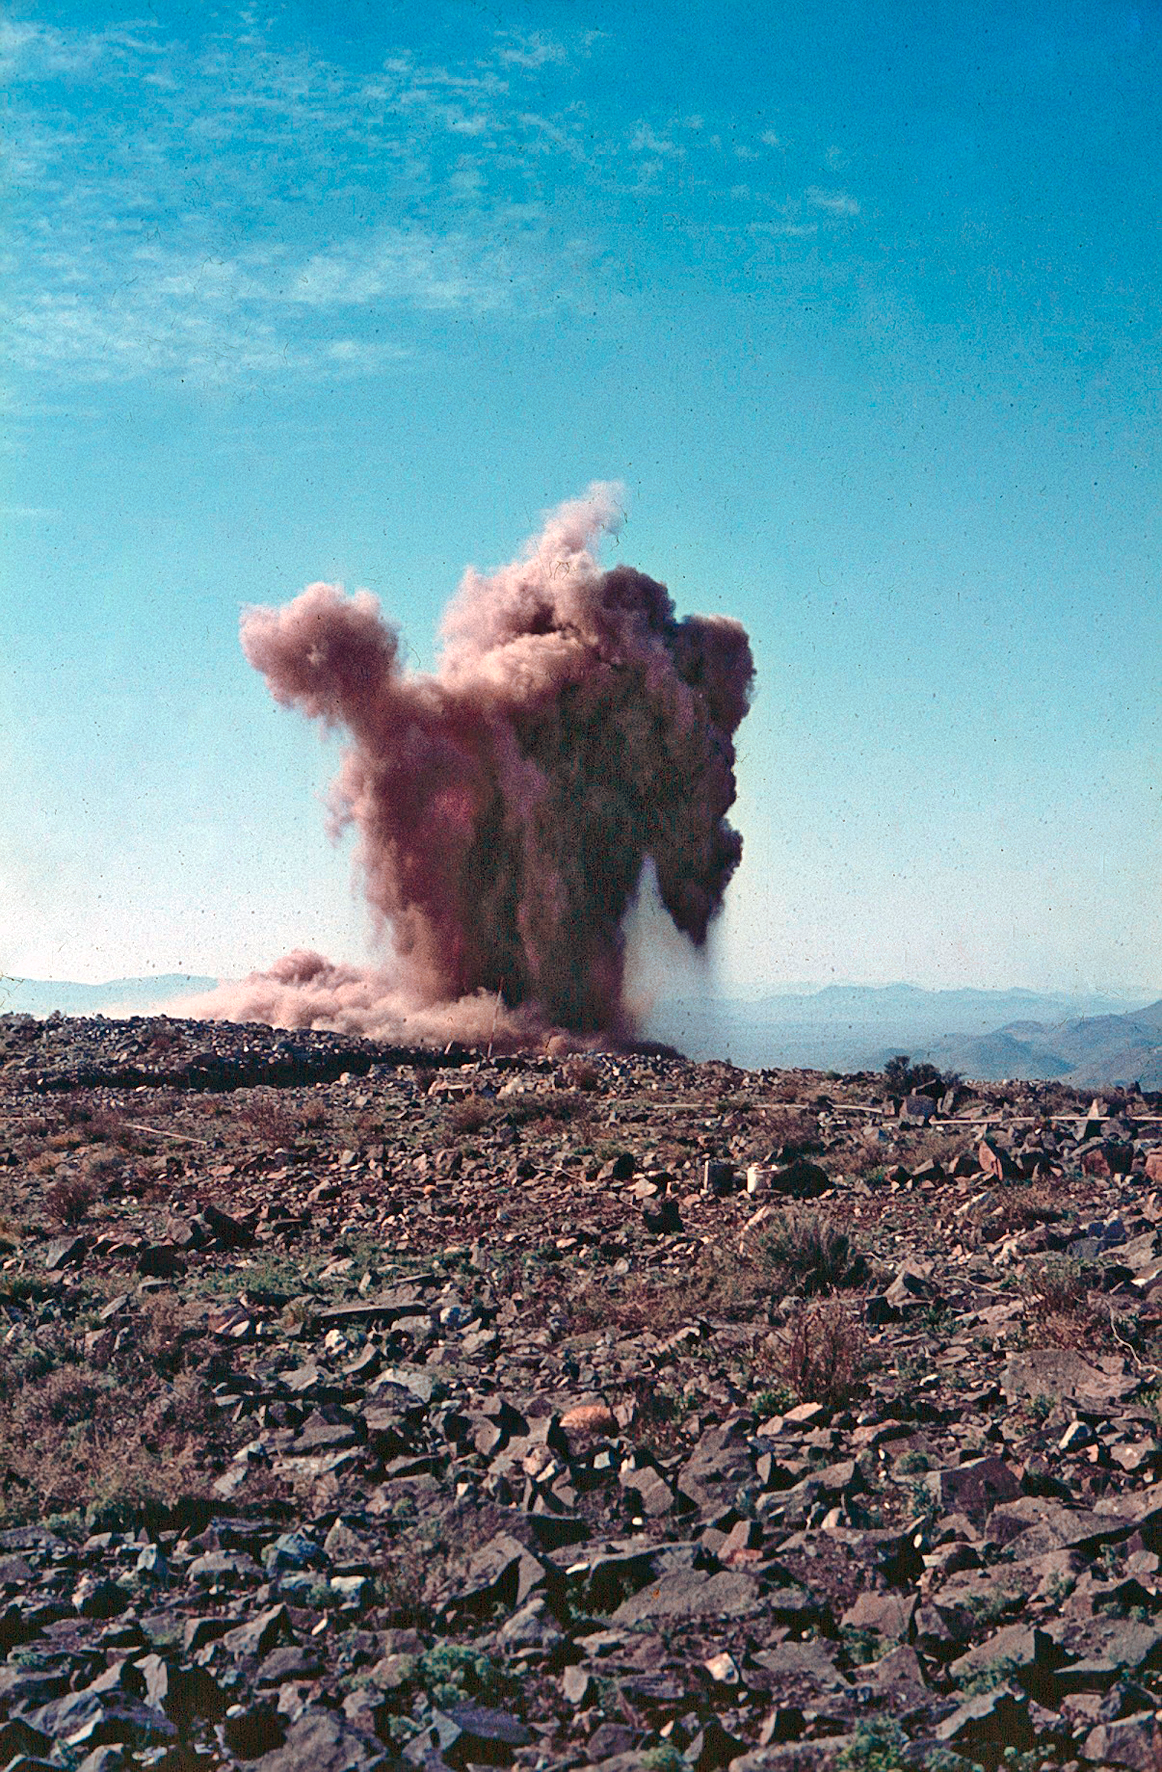

La Silla observatory early construction

Explosions level the site during the construction of La Silla Observatory, in the mountains of the IV Region of Chile, during the late 1960’s. La Silla is the ESO´s first observatory and, since it was built, it is one of the premier ground-based observatories in the world.

Credit: ESO